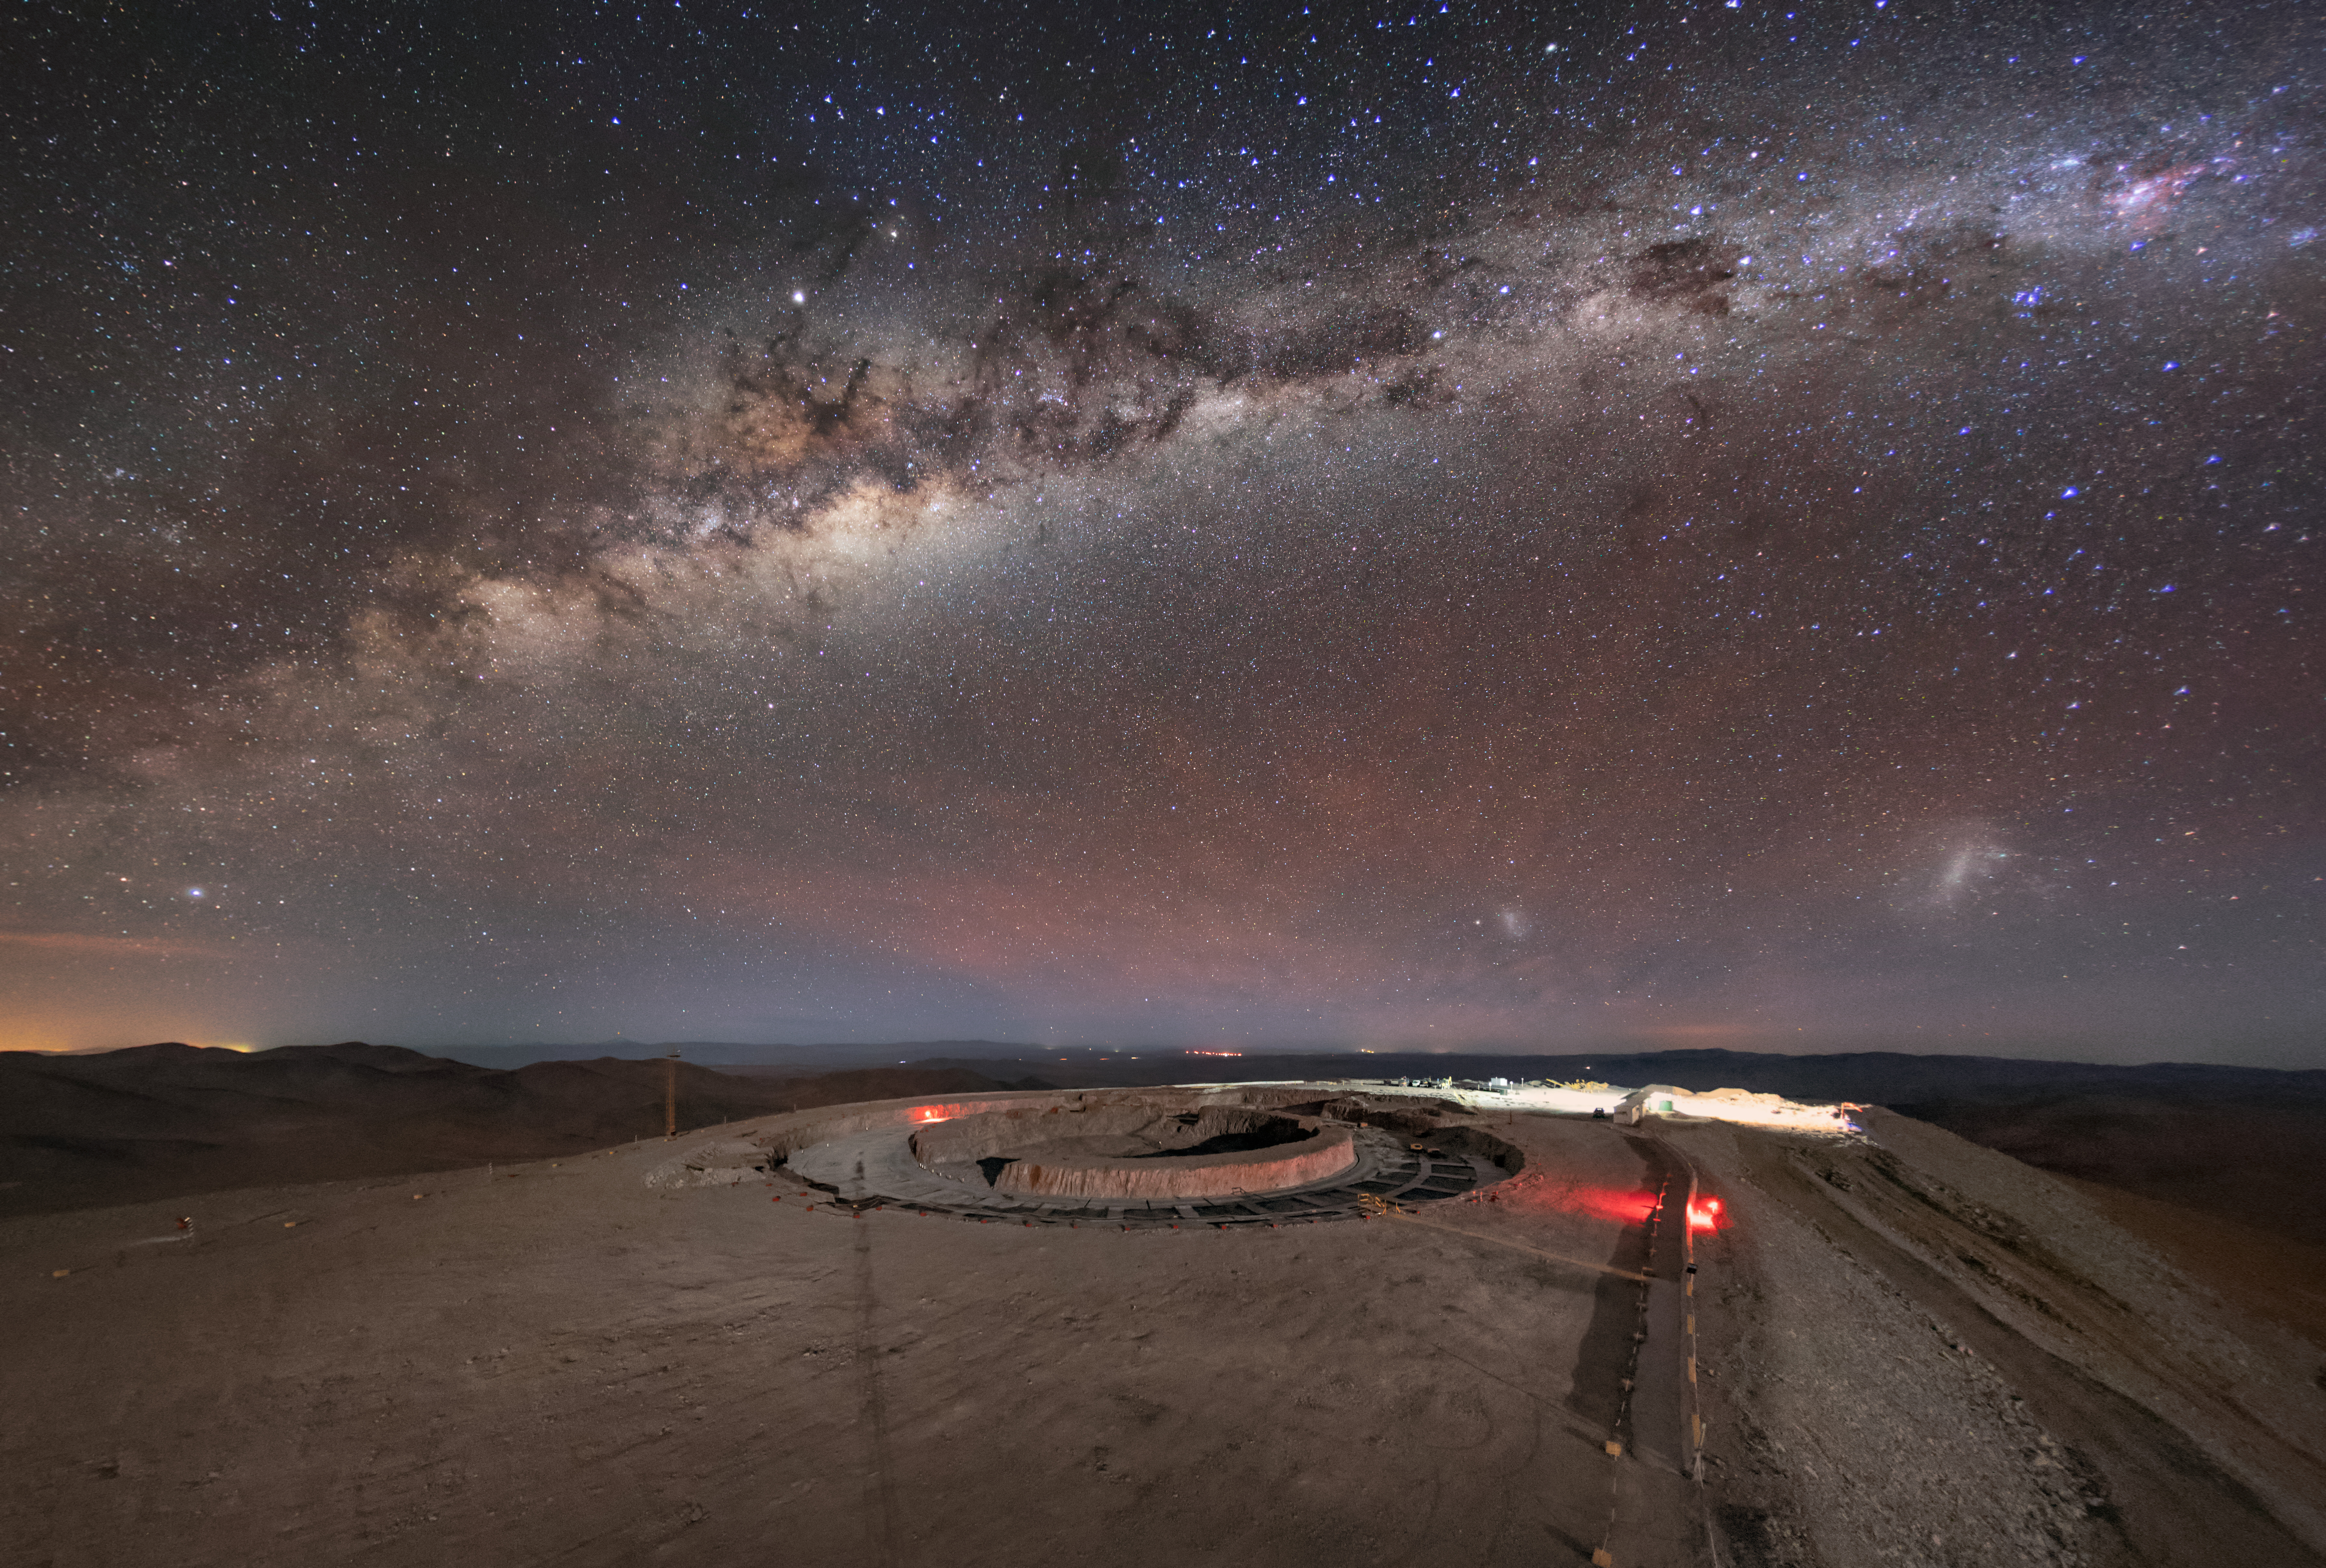

ELT construction below the Milky Way

The band of the Milky Way lights up the night sky above the construction site of the Extremely Large Telescope (ELT) in the Chilean Atacama Desert. Captured from atop a webcam pole over Cerro Armazones in July 2019, the vibrant sky with its field of pin-prick stars contrasts against the ELT site, which is lit only by a few light sources. When the ELT is completed, its 39-metre main mirror will be ‘the world’s biggest eye on the sky’, able to tackle the new scientific challenges of our time.

Credit: ESO/M. Zamani